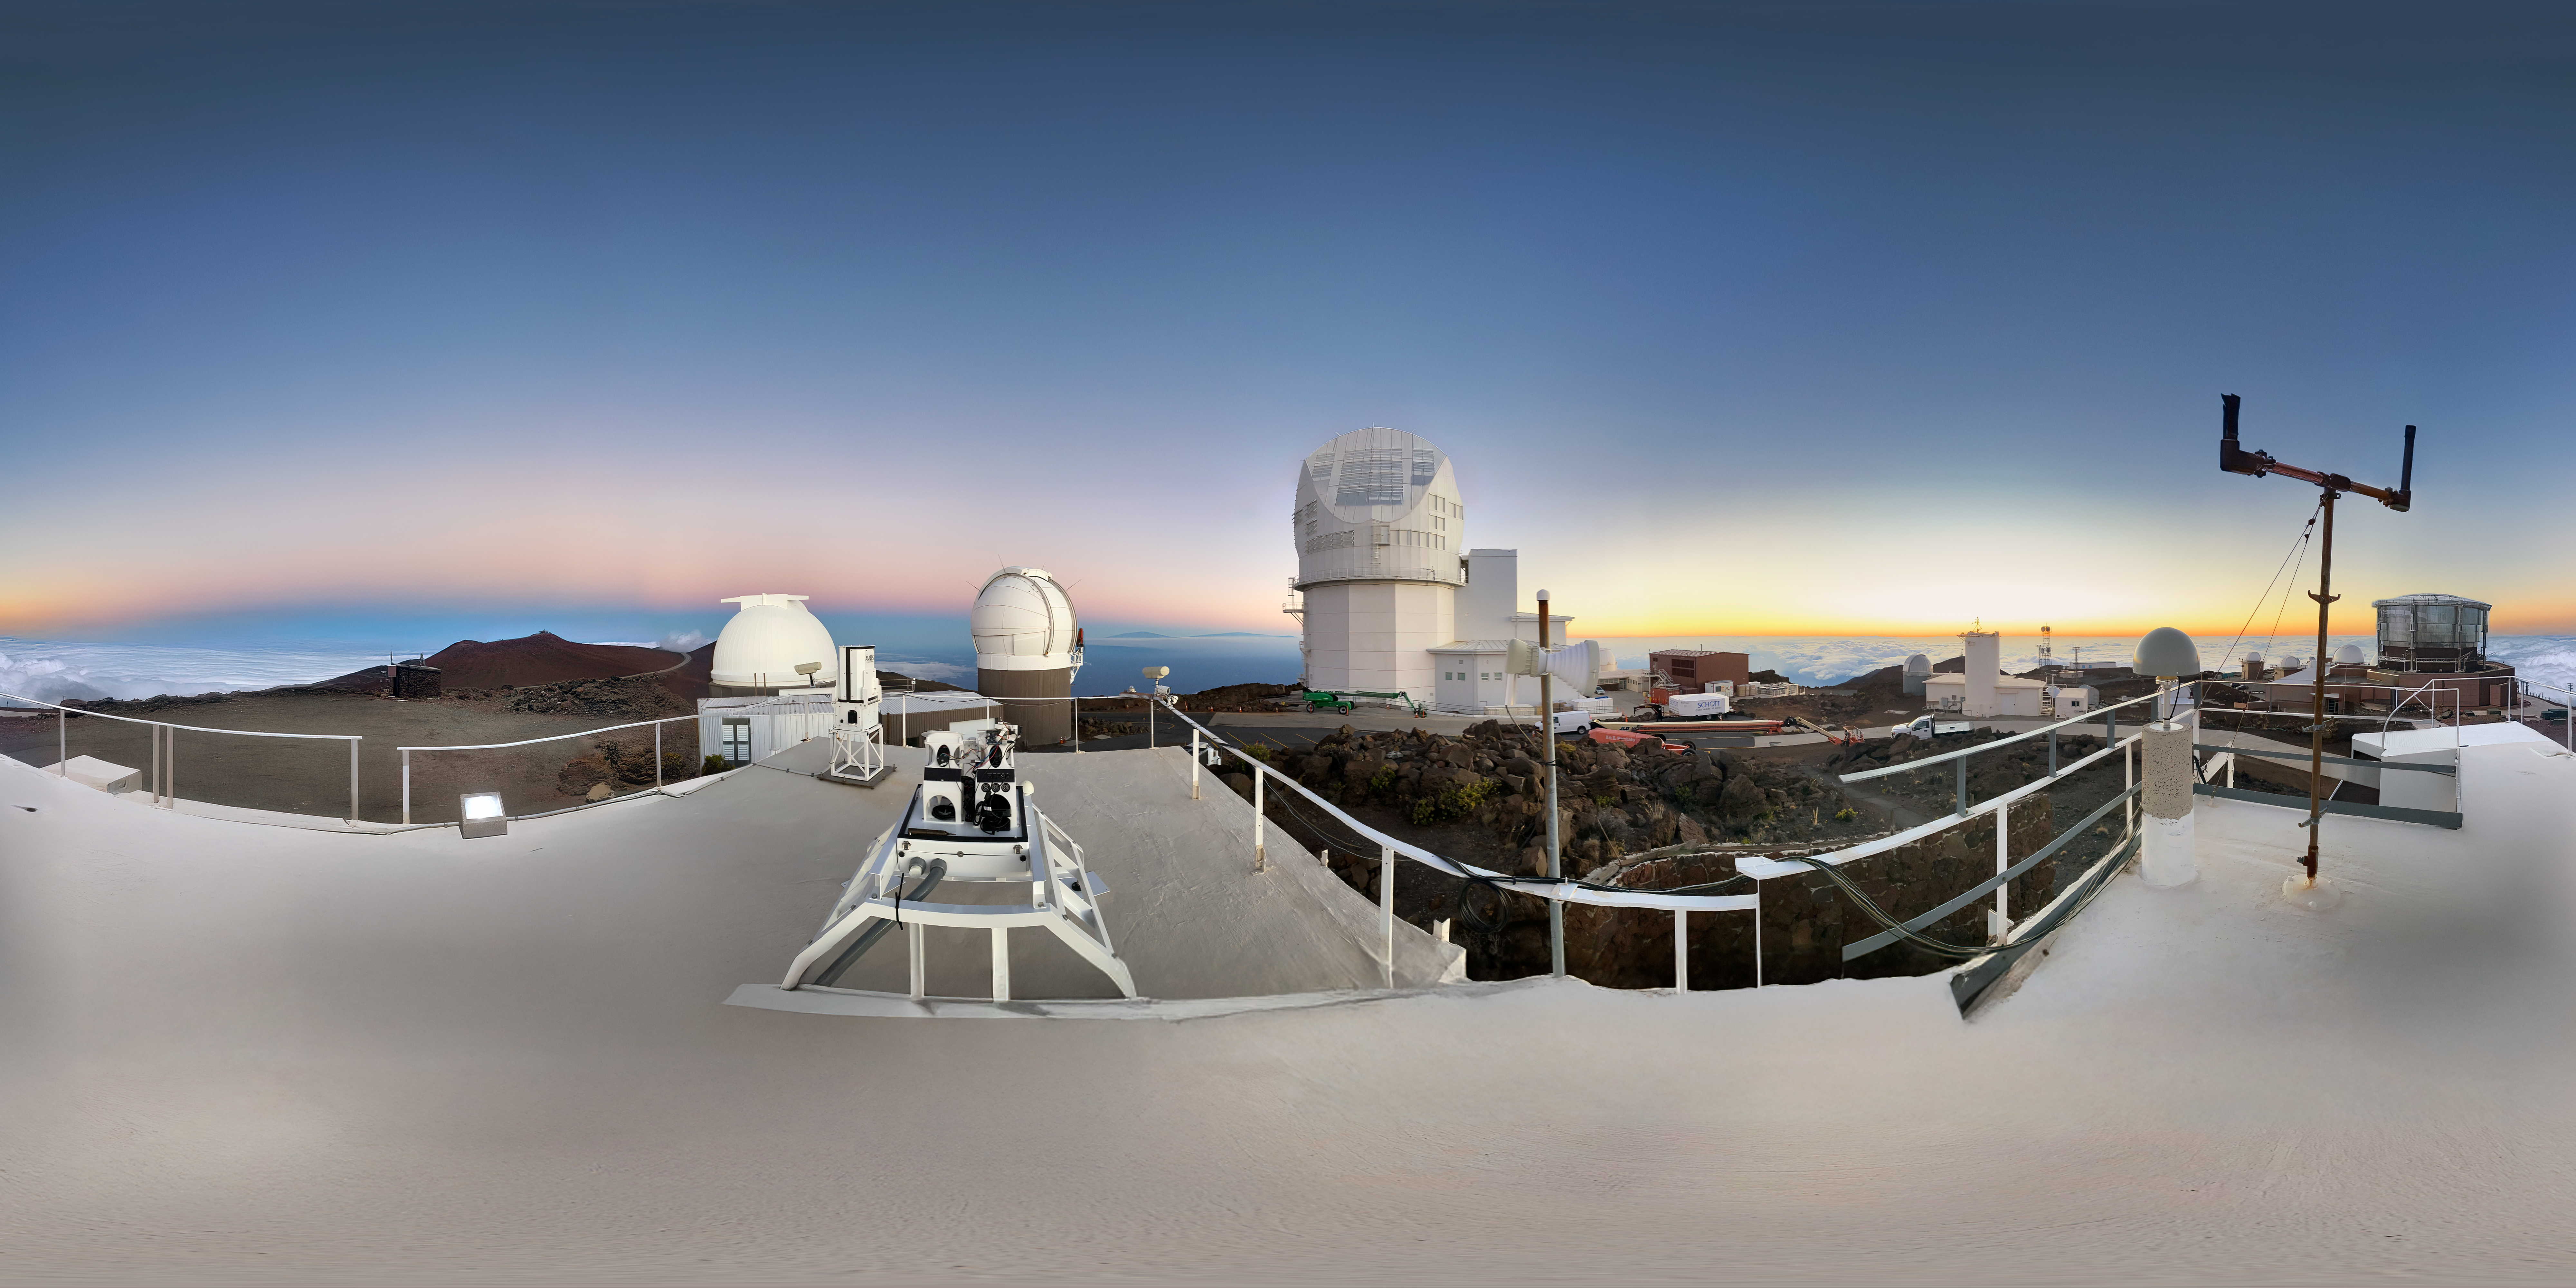

Haleakalā Telescopes

This panorama shows a group of observatories at the summit of Haleakalā on the Hawaiian Island of Maui. The largest telescope at the center is the Daniel K. Inouye Solar Telescope.

Credit: NOIRLab/NSF/AURA